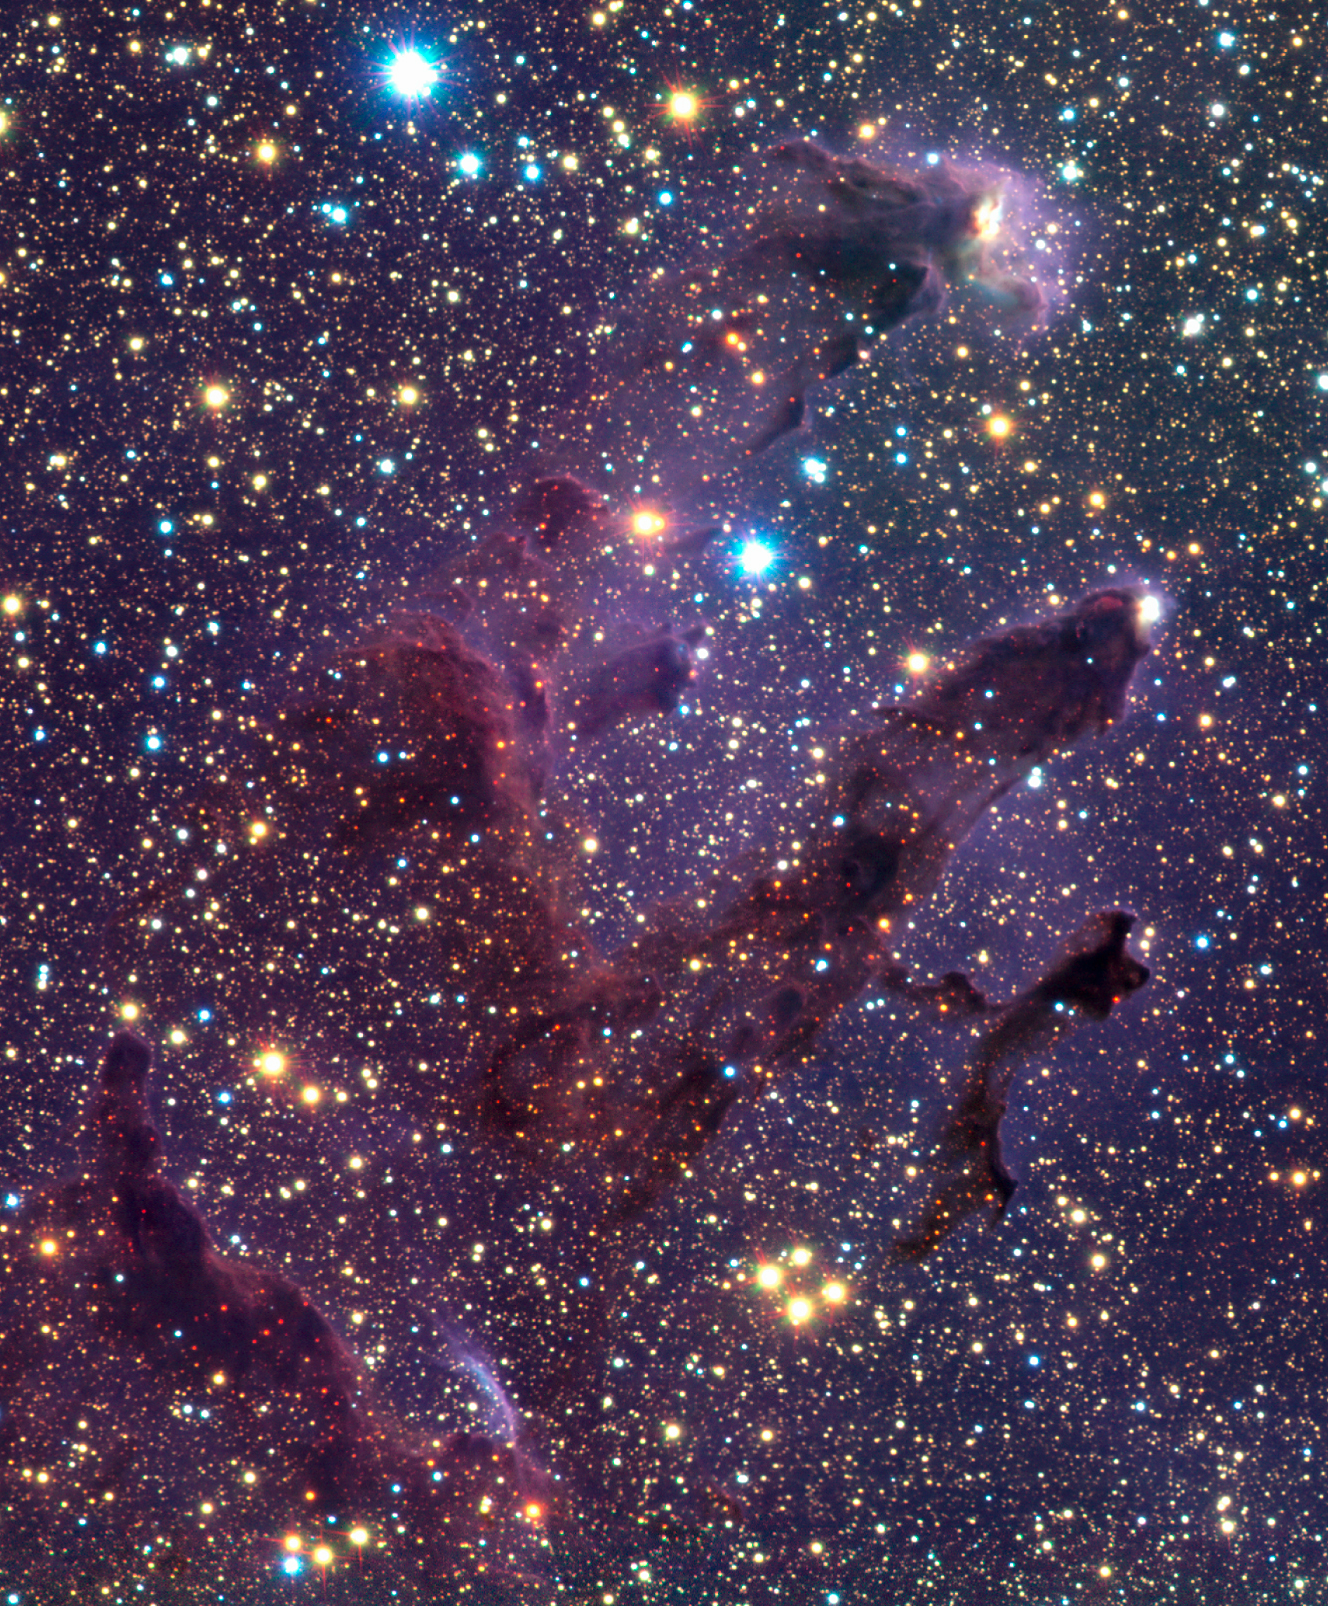

The ISAAC infrared images of Messier 16

This shows a zoom into the centre of ESO Press Photo eso0142a, with the infrared view of the columns and their immediate surroundings in more detail. The pillars or columns are numbered 1 to 3 from left to right (east to west). The pillars themselves are less prominent than on the Hubble visible-light image of this region - this because near-infrared light penetrates the thinner parts of the gas and dust clouds and only the heads remain opaque. A number of red objects can be seen associated with the pillars : some of these are just background sources seen through the dust, but some are probably real young stars embedded in the pillars. The purple arc near the bottom of the picture is Herbig-Haro object 216, a fast-moving clump of heated gas emanating from a young star (see also ESO Press Photo eso0142e).

Technical information: This image shows an enlarged section of the full mosaic covering 6.2 x 7.5 light-years (1.9 x 2.3 pc) centred on the pillars. North is up and East left.

Credit: ESO/M.McCaughrean & M.Andersen (AIP)